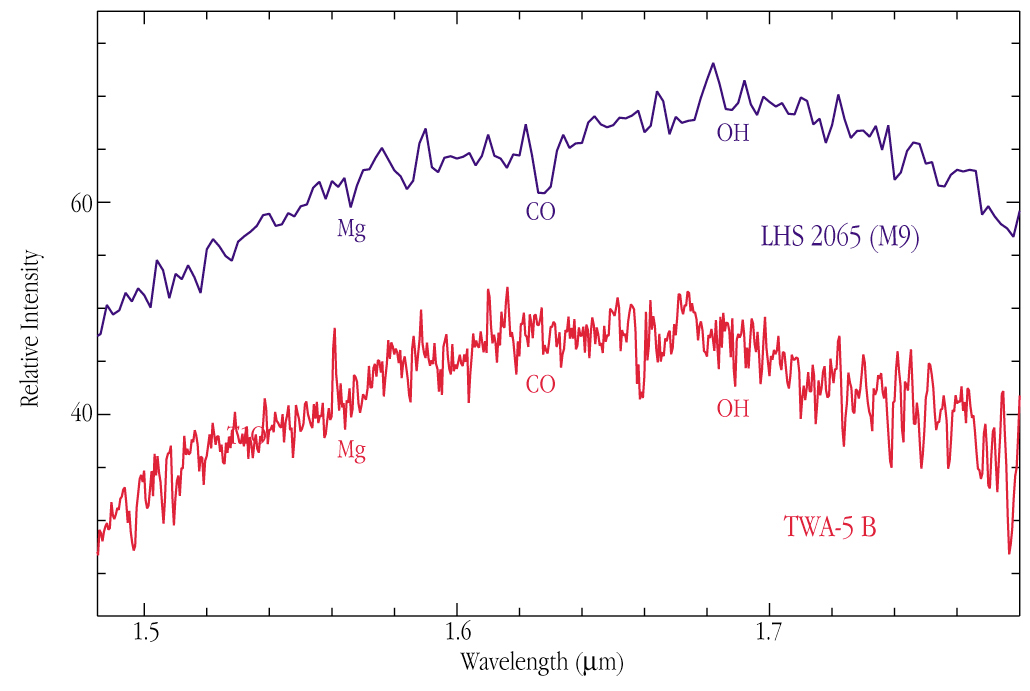

Infrared spectrum of brown dwarf TWA-5B

This infrared spectrum was obtained on 16 April 2000 with the ISAAC multi-mode instrument at the 8.2-m VLT/ANTU telescope in the 1.4 - 1.8 µm wavelength range (the H-band), with spectral resolution 500. It corresponds to a total exposure time of 20 min and was made through a 0.6 arcsec wide slit. Lines of Magnesium (Mg), Carbon Monoxide (CO), and the Hydroxyl radical (OH) are identified. The general shape of the spectrum is typical of that of a late M-type dwarf star. For comparison, the infrared spectrum of an M9-type star is shown. The spectra are indeed quite similar.

Credit: ESO